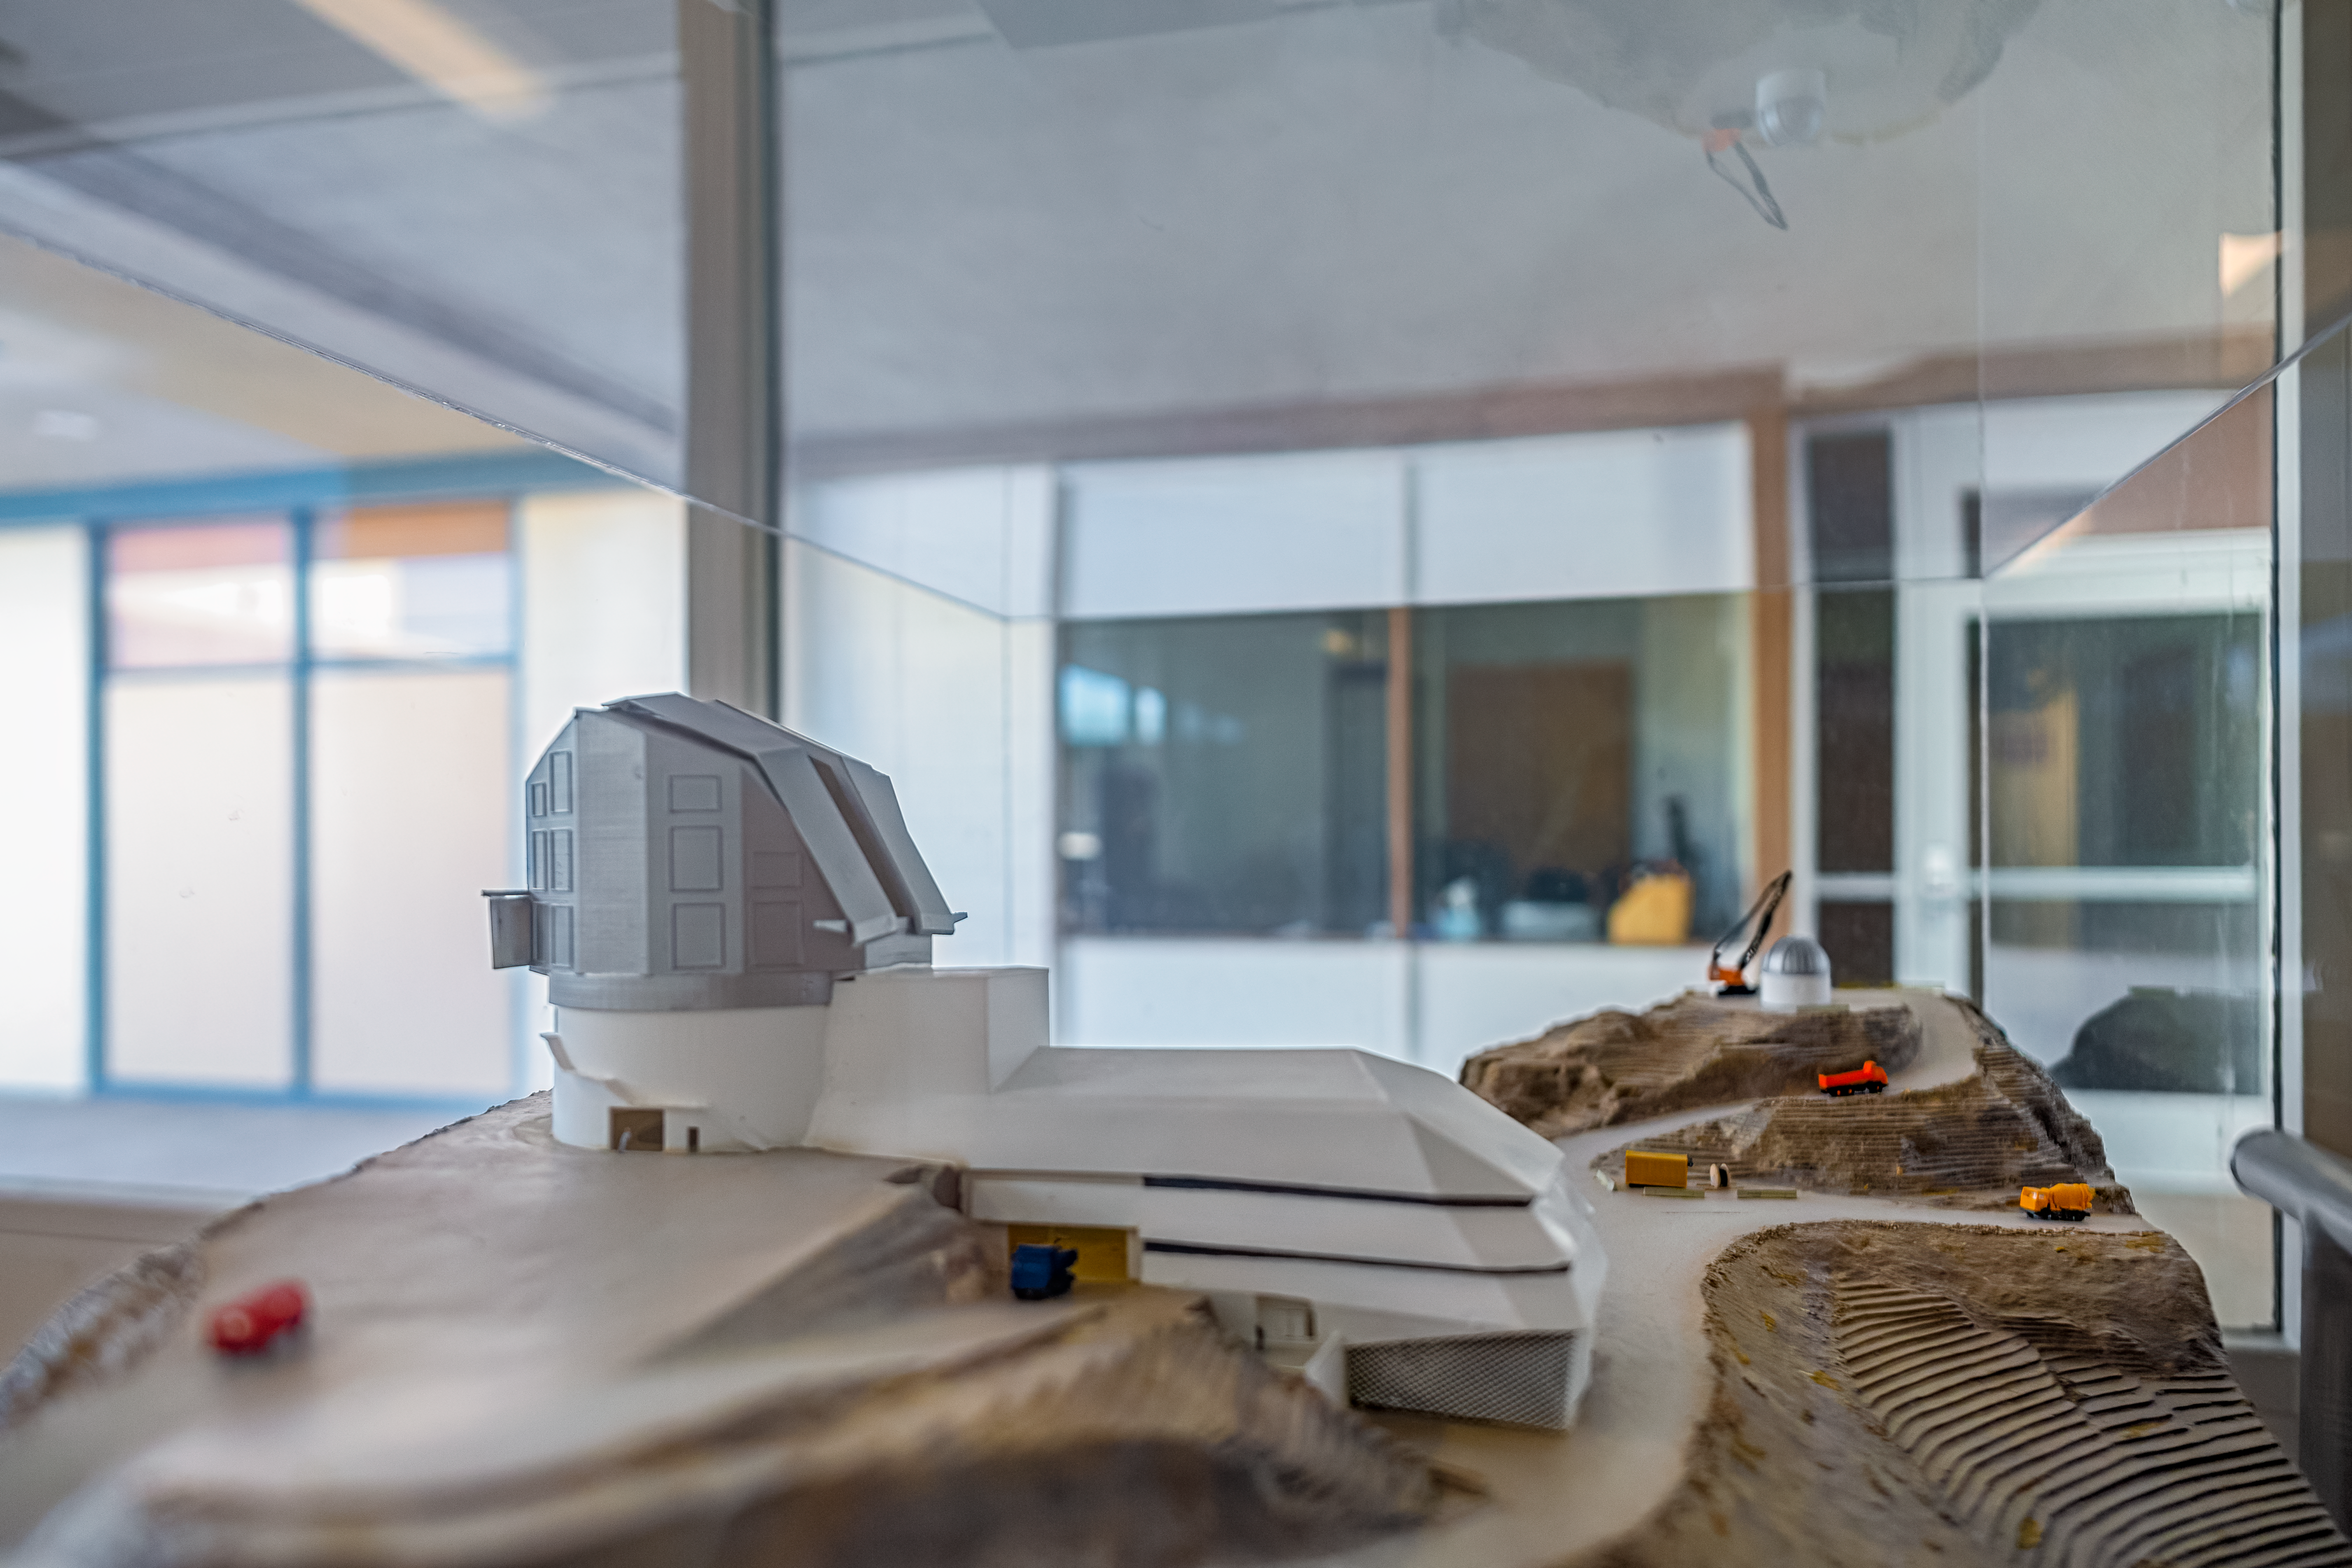

Rubin Model at NOIRLab HQ

A model of the Vera C. Rubin Observatory inside NOIRLab Headquarters in Tucson, Arizona.

Credit: NOIRLab/NSF/AURA/P. Horálek